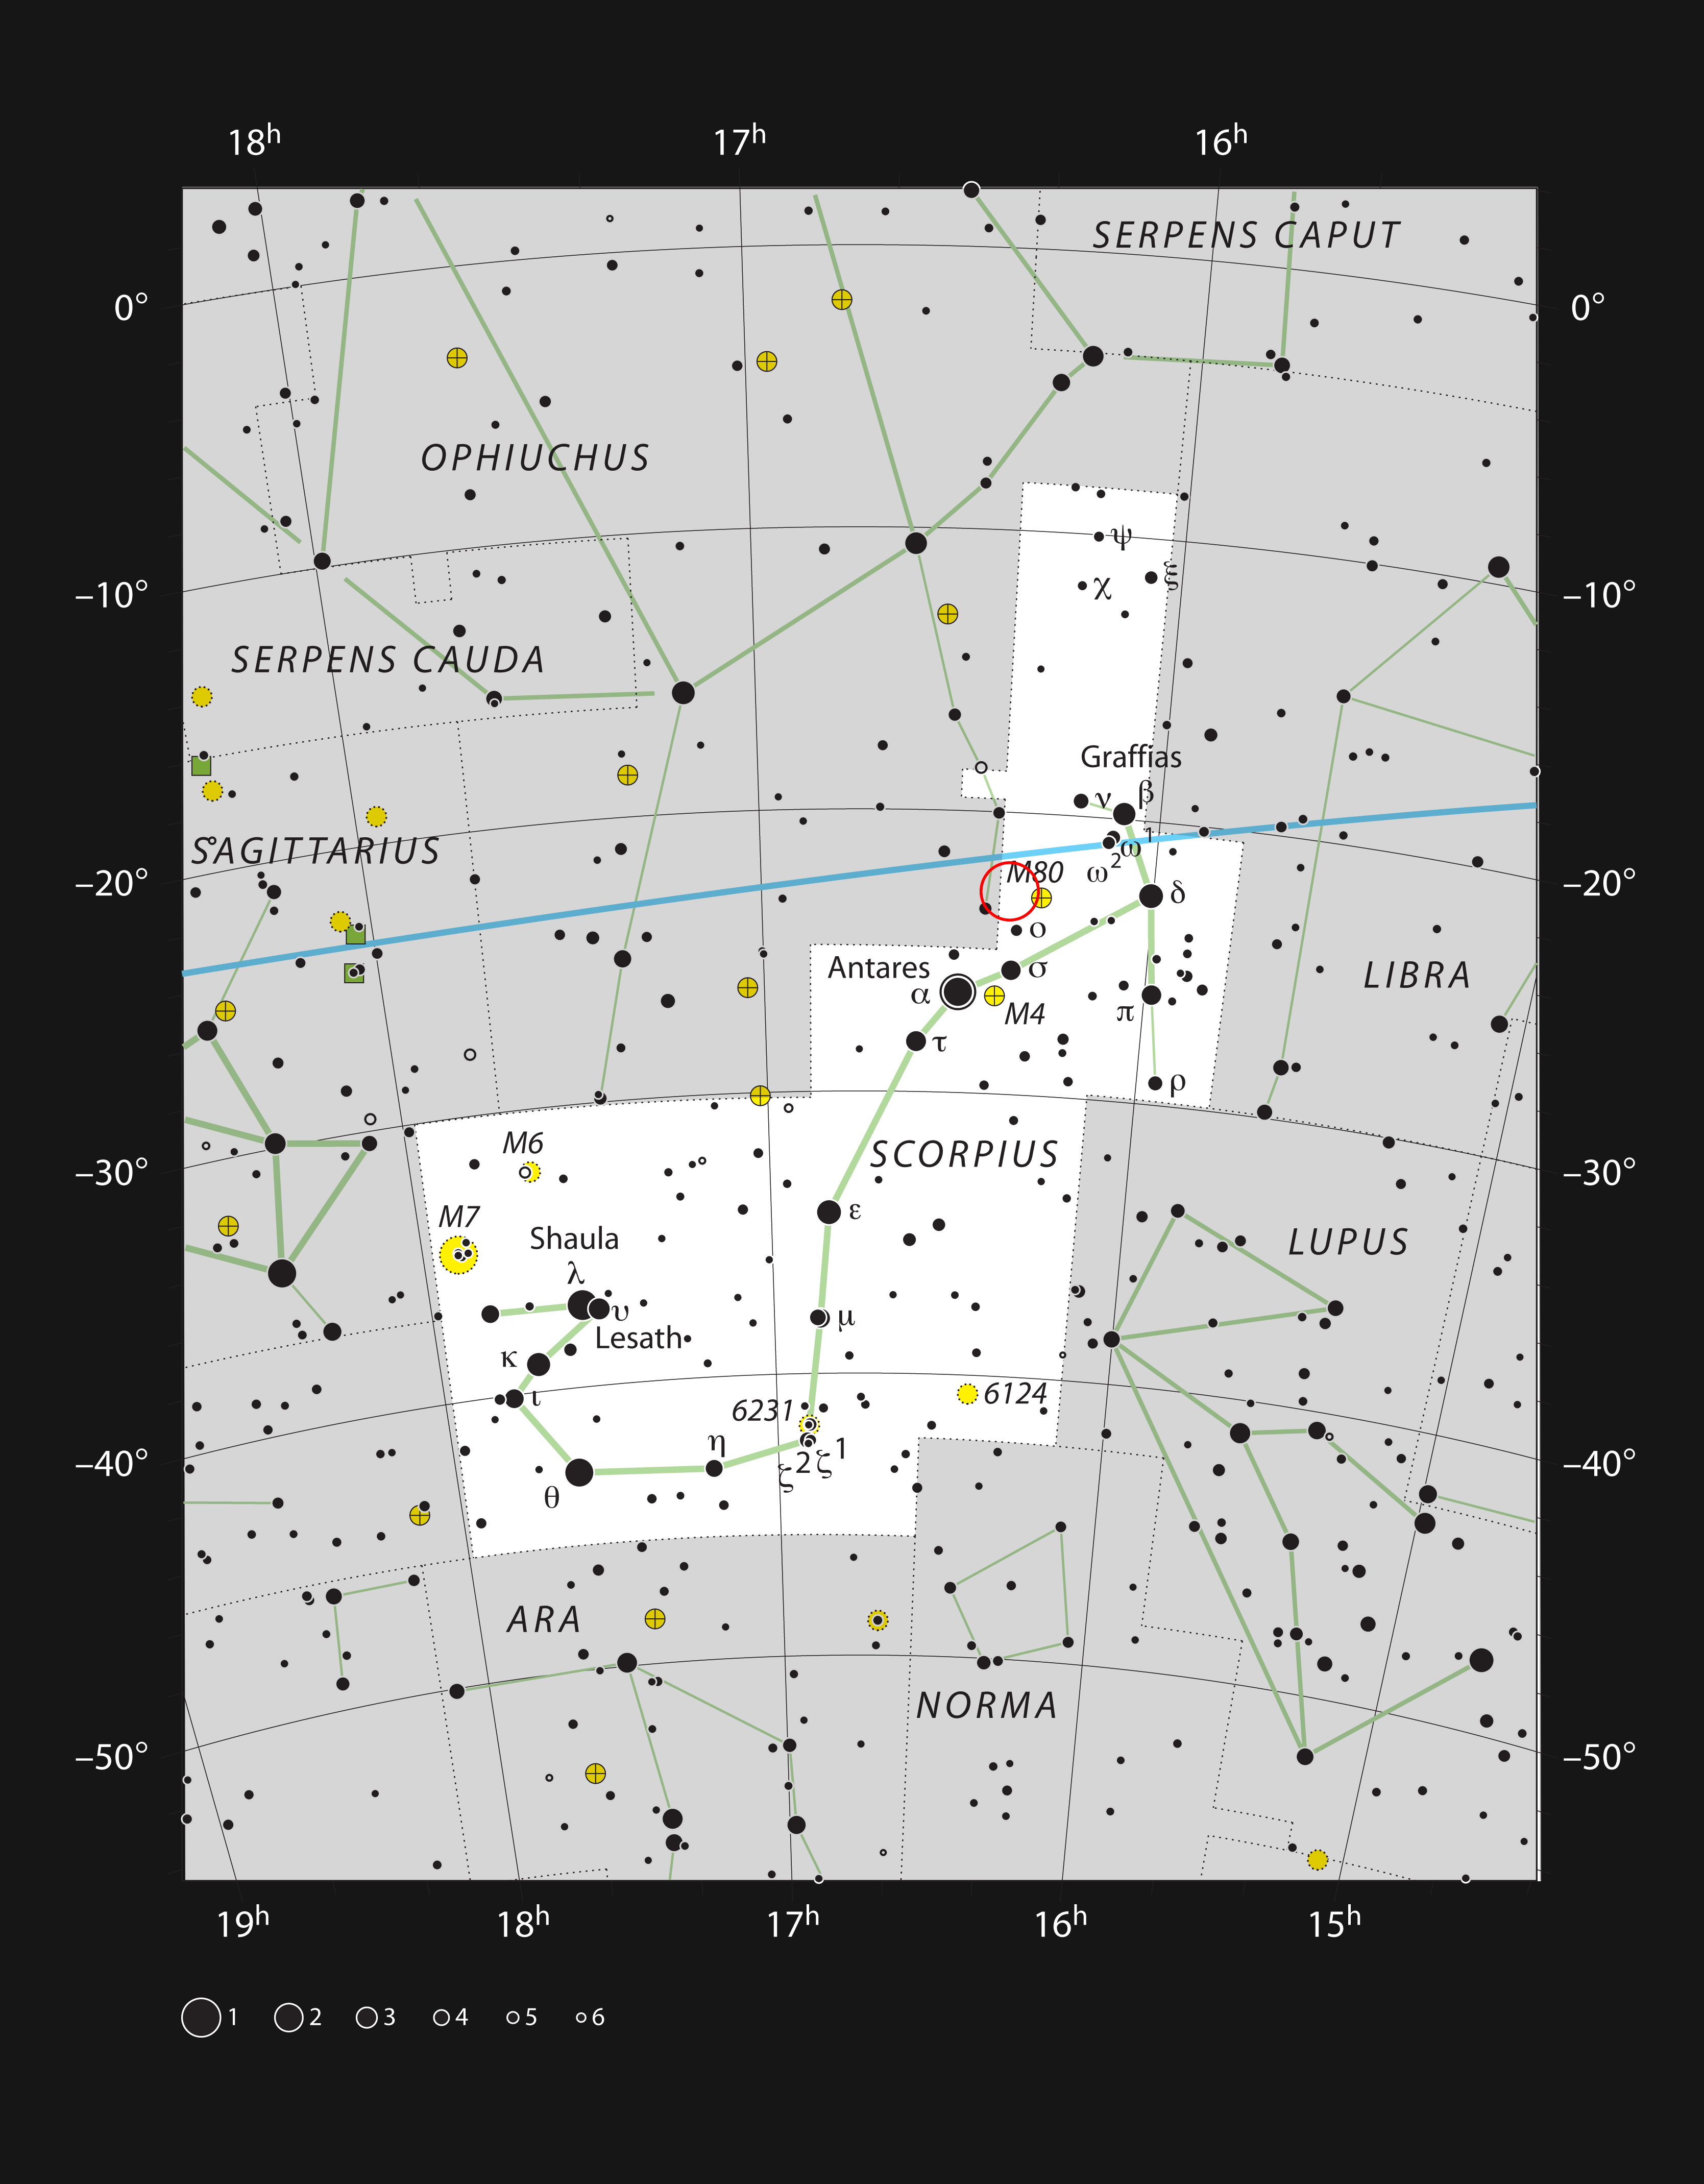

AR Scorpii in the constellation of Scorpius

This chart shows the location of the exotic binary star AR Scorpii in the bright constellation of Scorpius (The Scorpion). The stars visible with the naked eye on a dark clear night are shown and the location of AR Scorpii marked with a red circle.

Credit: ESO/IAU and Sky & Telescope